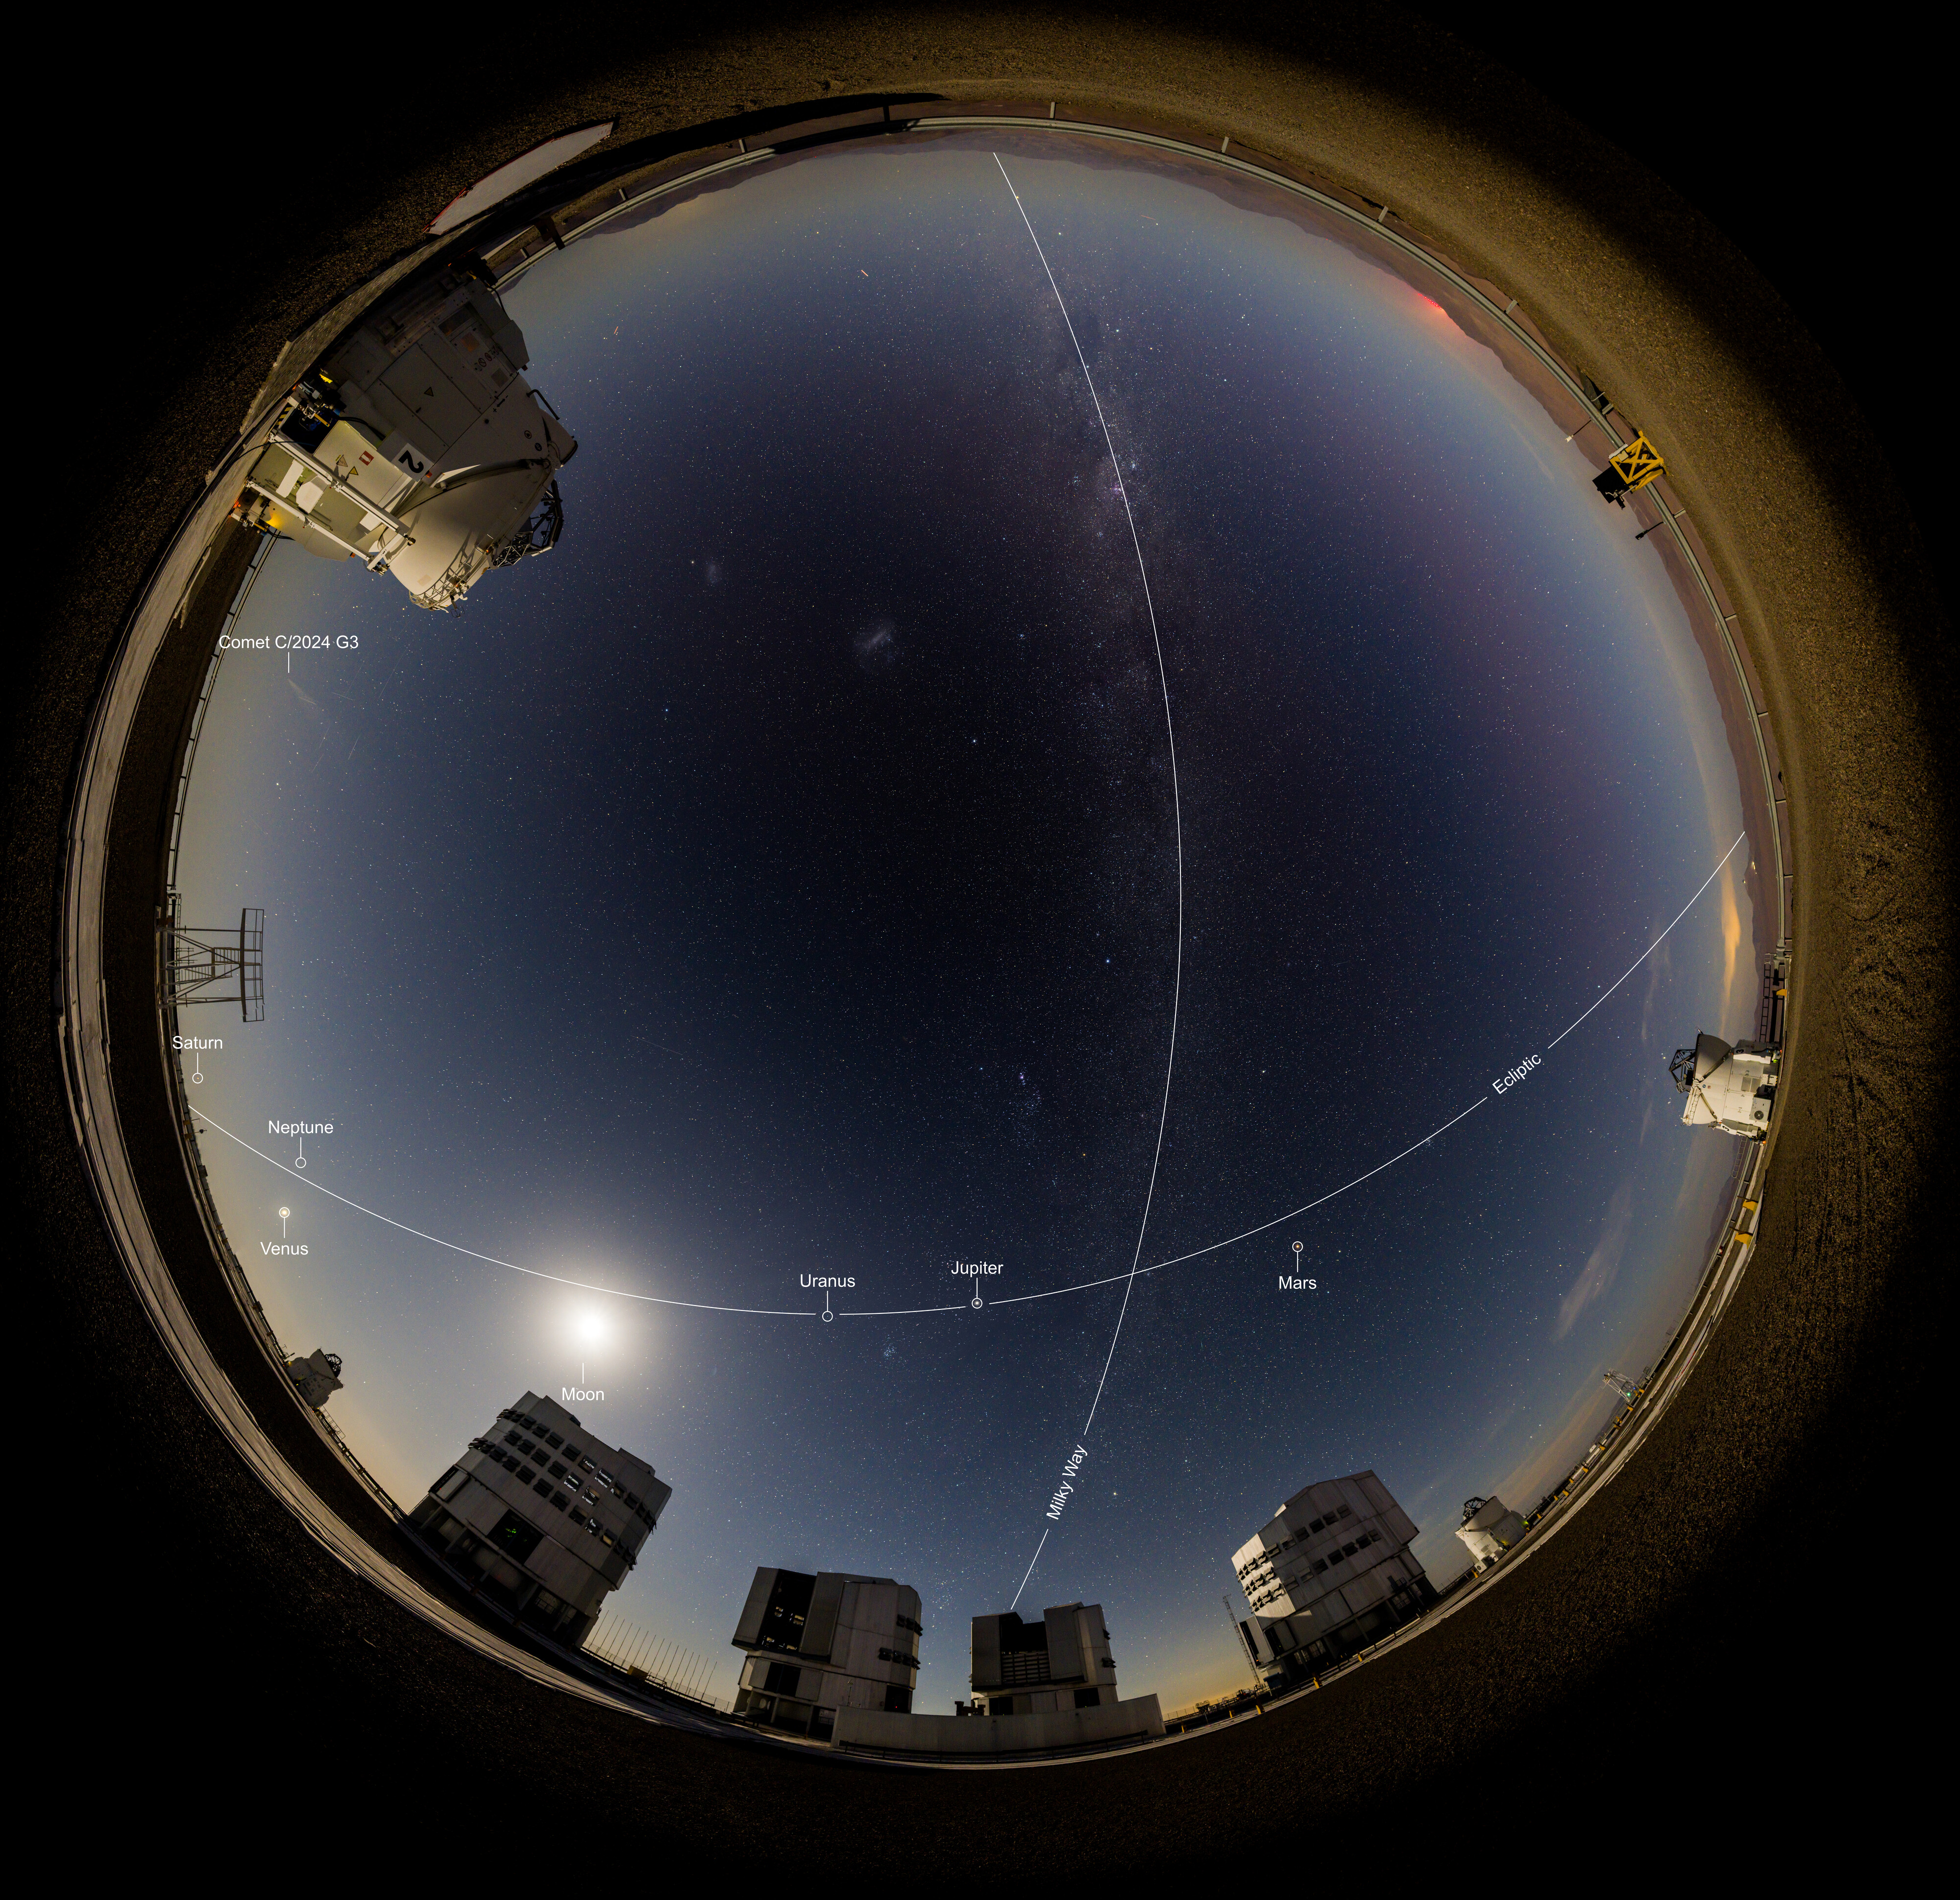

A planetary party portrait above Paranal

In this portrait of ESO’s Paranal Observatory, taken in early February, our planets appear to parade one after the other across the night sky. In addition to the Moon, our own Milky Way, and the comet C/2024 G3, we can see Saturn, Venus, Jupiter and Mars — even Neptune and Uranus are hiding here too!

Often on nights with a few planets in view, you can draw an imaginary straight line in the night sky through them. This is due to their orbital paths being relatively aligned along a single, flat plane called the ecliptic. (In reality, the planets aren’t aligned one after the other in a straight line in the Solar System, they are fanned out; but we can still see them simultaneously in the sky, which only happens every few years.)

You may notice that in this image the planets are not contained within the band of the Milky Way, and that the line that connects them crosses the Milky Way at an angle. This is due to the ecliptic being tilted at about 60 degrees to the galactic plane on which our entire Milky Way lies. If the Milky Way could somehow be shrunk down to lie flat on a table, our Solar System would be jutting out like a pin stuck in it at an odd angle.

Credit: B.Haeussler/ESO